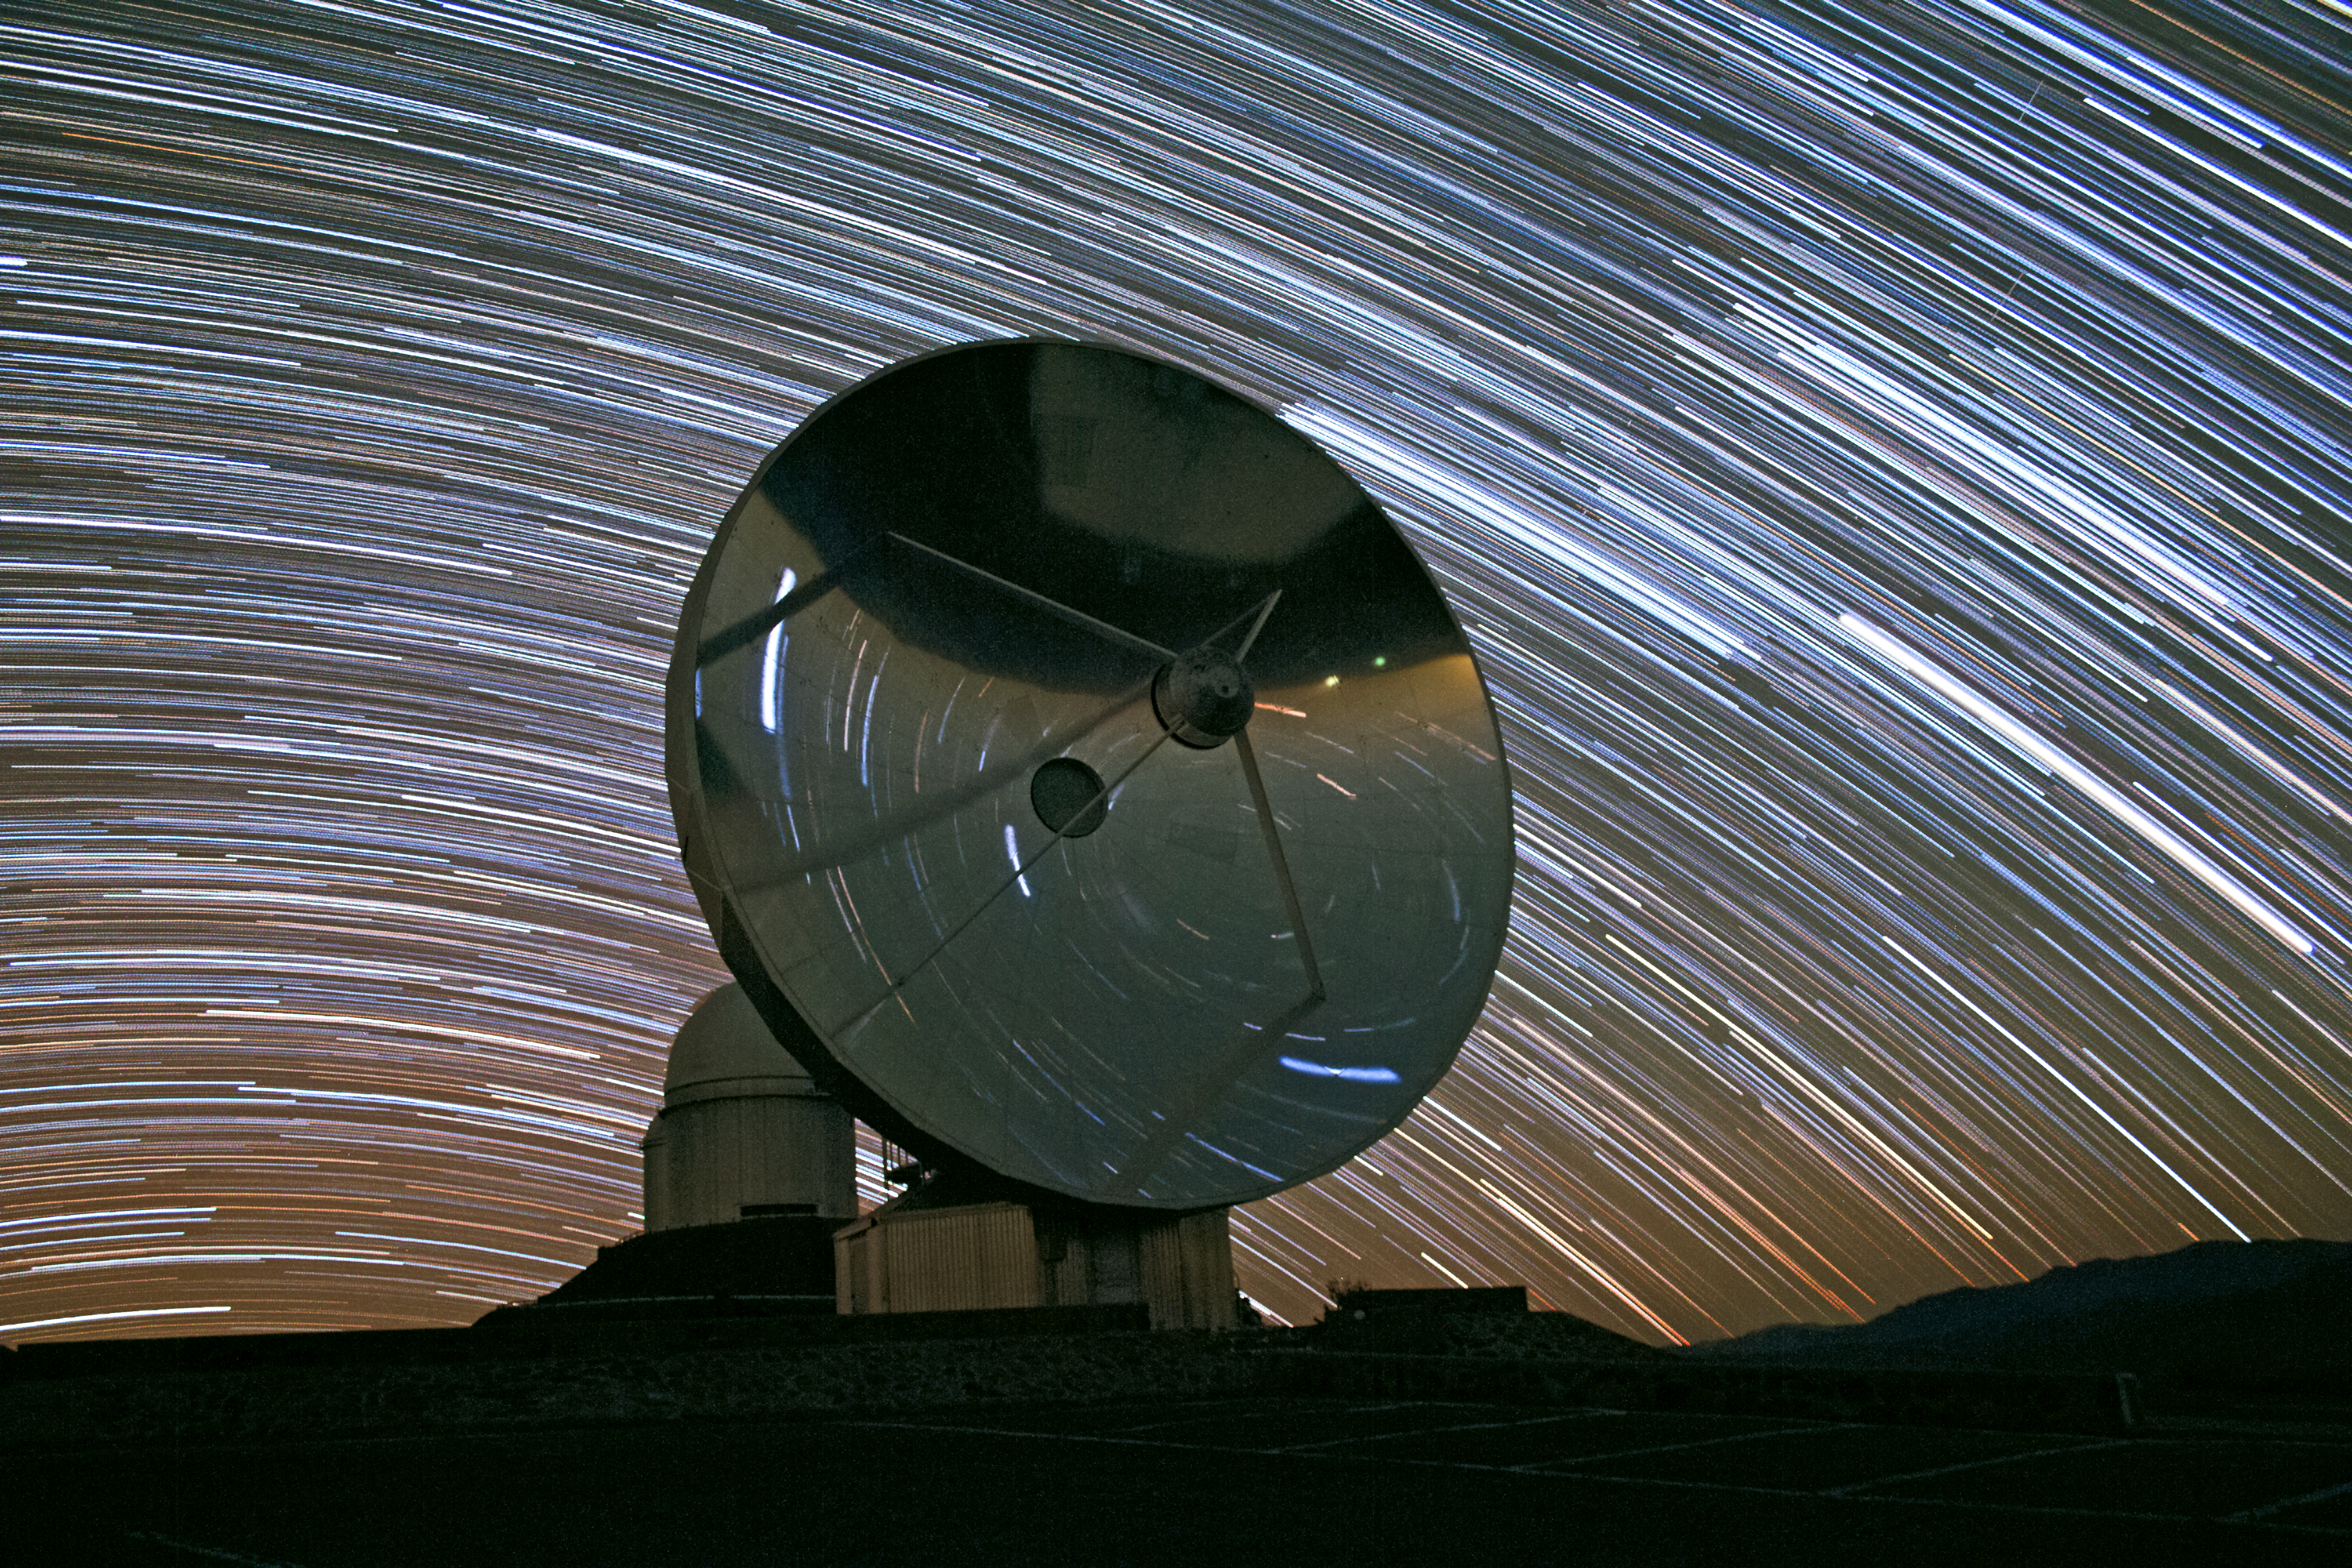

Star rain down on the SEST

Stars rain down at La Silla Observatory in Chile. This image shows the now decommissioned (since 2003) Swedish-ESO Submillimetre Telescope (SEST) with a background of star trails caused by the apparent motion of the stars against the sky – caused by the rotation of the Earth on its axis.

The SEST was built on behalf of the Swedish Natural Science Research Council (NFR) and ESO. It was the only large sub-millimetre telescope in the southern hemisphere at the time of first light. It is very similar to the IRAM telescopes on the Plateau de Bure in France. It is superseded by APEX, and ALMA, on Chajnantor.

Credit: D. Juncher/ESO